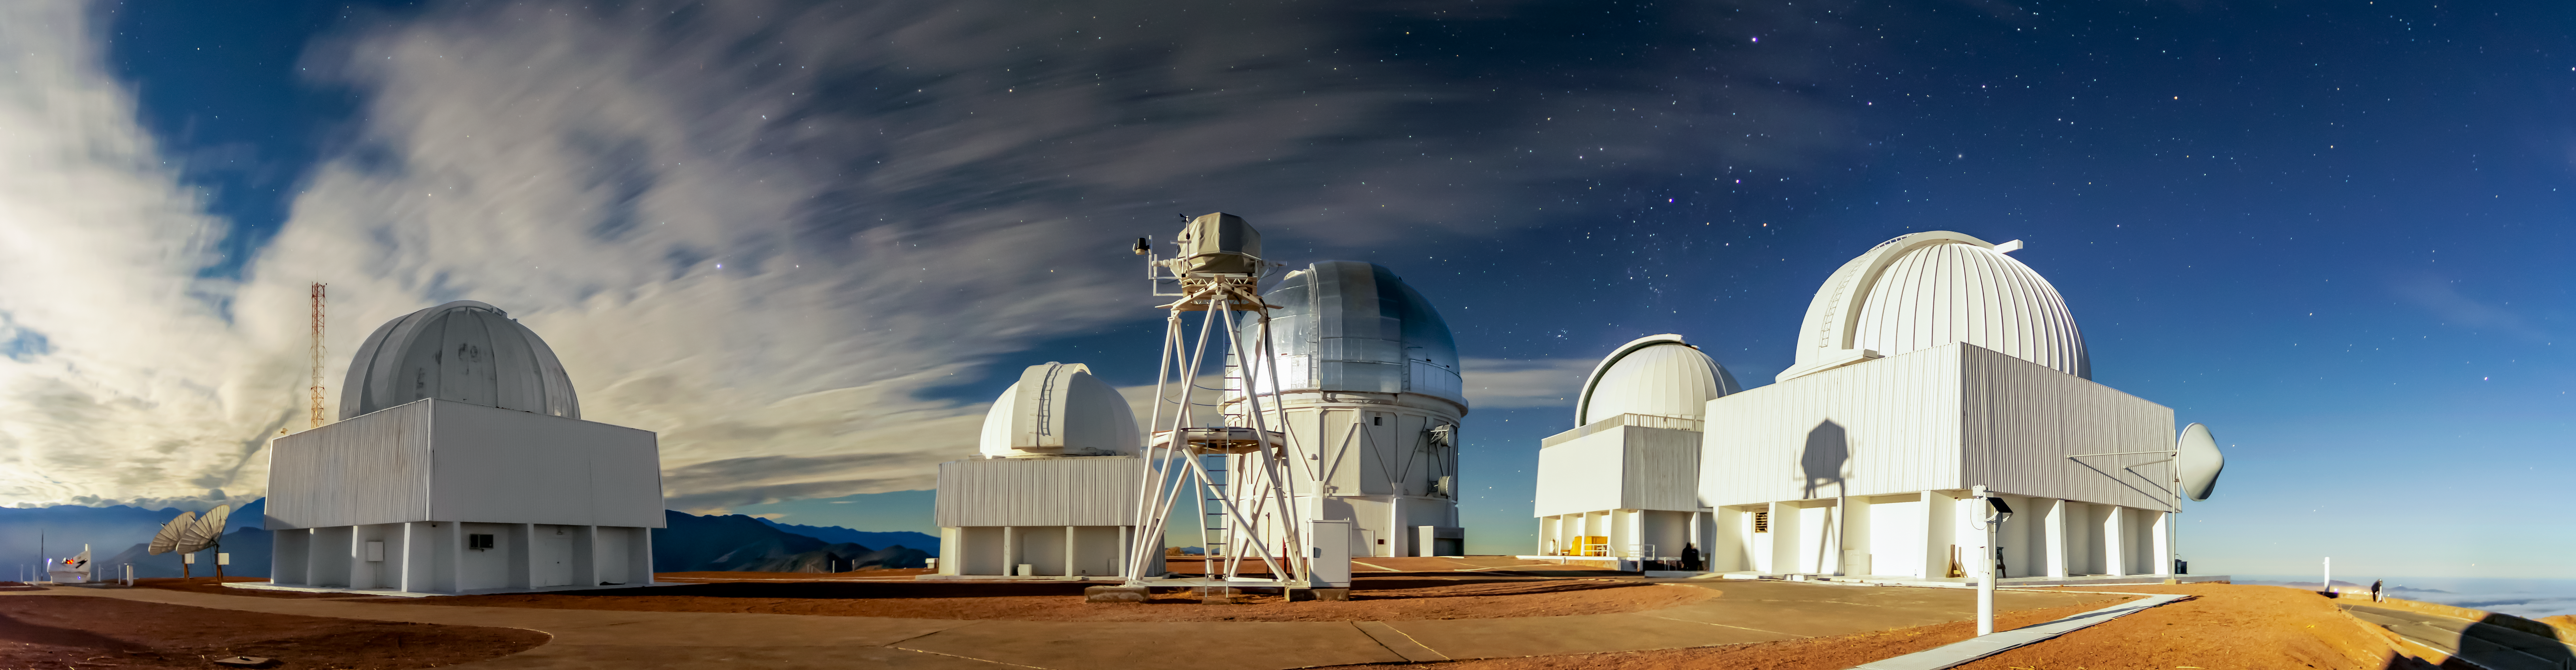

Cerro Tololo Inter-American Observatory Panorama

Observatory domes from left to right: Smarts 1.0-meter Telescope, Curtis Schmidt Telescope, Víctor M Blanco 4-meter Telescope, Smarts 1.5-meter Telescope, Smarts 0.9-meter Telescope. The structure in the foreground is the DIMM1 Seeing Monitor.

Credit: CTIO/NOIRLab/NSF/AURA/D. Munizaga